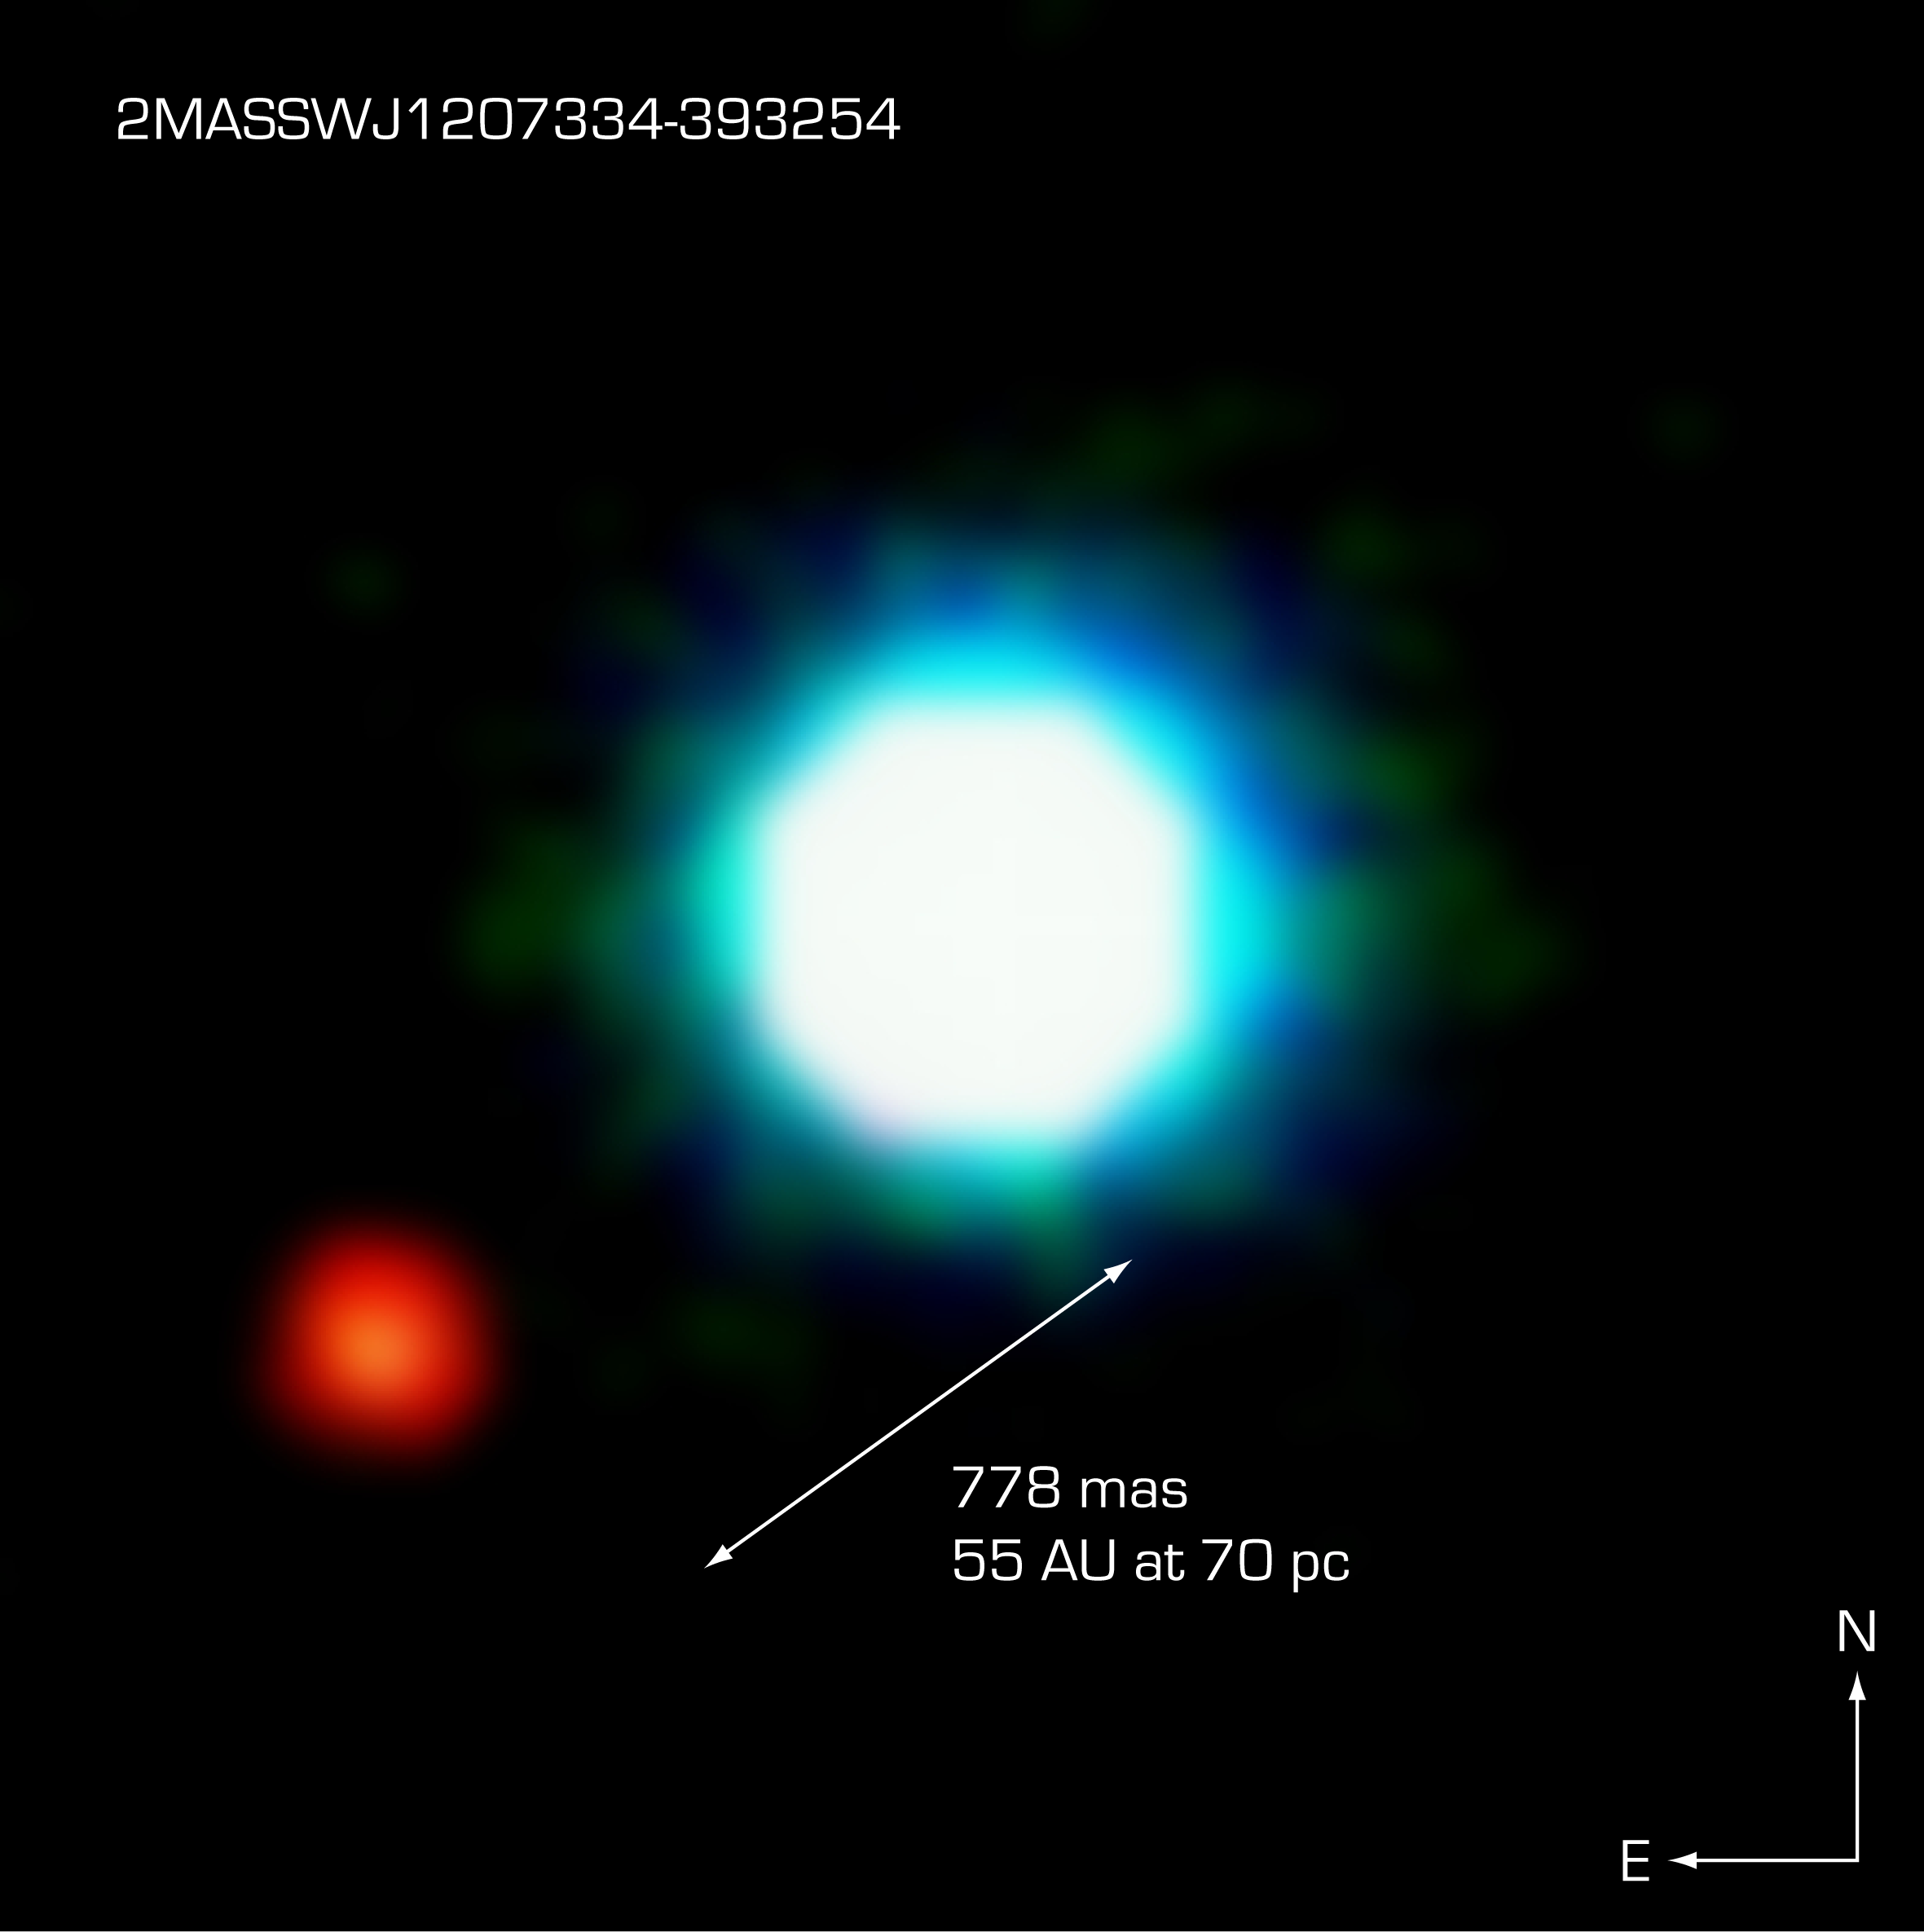

The brown dwarf object 2M1207 and GPCC

This is a composite image of the brown dwarf object 2M1207 (centre) and the fainter object seen near it, at an angular distance of 778 milliarcsec. Designated "Giant Planet Candidate Companion" by the discoverers, it may represent the first image of an exoplanet. Further observations, in particular of its motion in the sky relative to 2M1207 are needed to ascertain its true nature. The photo is based on three near-infrared exposures (in the H, K and L' wavebands) with the NACO adaptive-optics facility at the 8.2-m VLT Yepun telescope at the ESO Paranal Observatory.

Credit: ESO